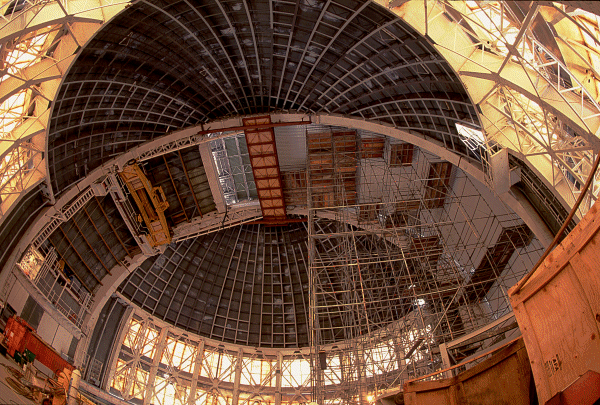

Gemini South Dome Construction. January 1999

Cathedral view of Gemini South's dome interior.

Credit: Thomas Sebring